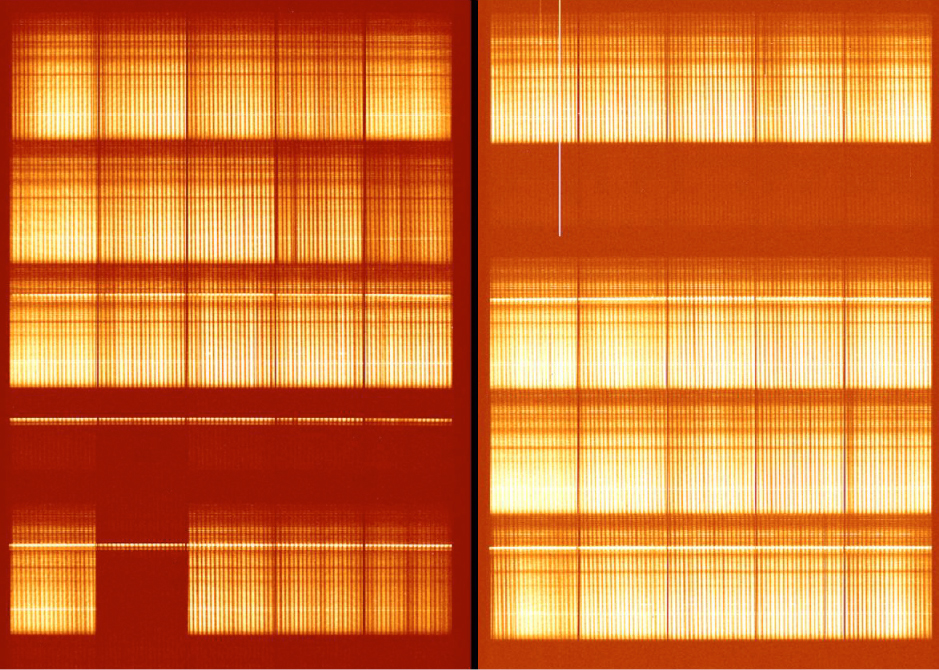

VIMOS integrated field-spectrum of antennae galaxies

The image was obtained with the Integral Field Spectroscopy mode of VIMOS. In one single exposure, more than 3000 spectra were taken of the central area of the Antennae Galaxies (ESO Press Photo eso0209b). The exposure lasted 300 seconds and was made with the low resolution red grating.

Credit: ESO